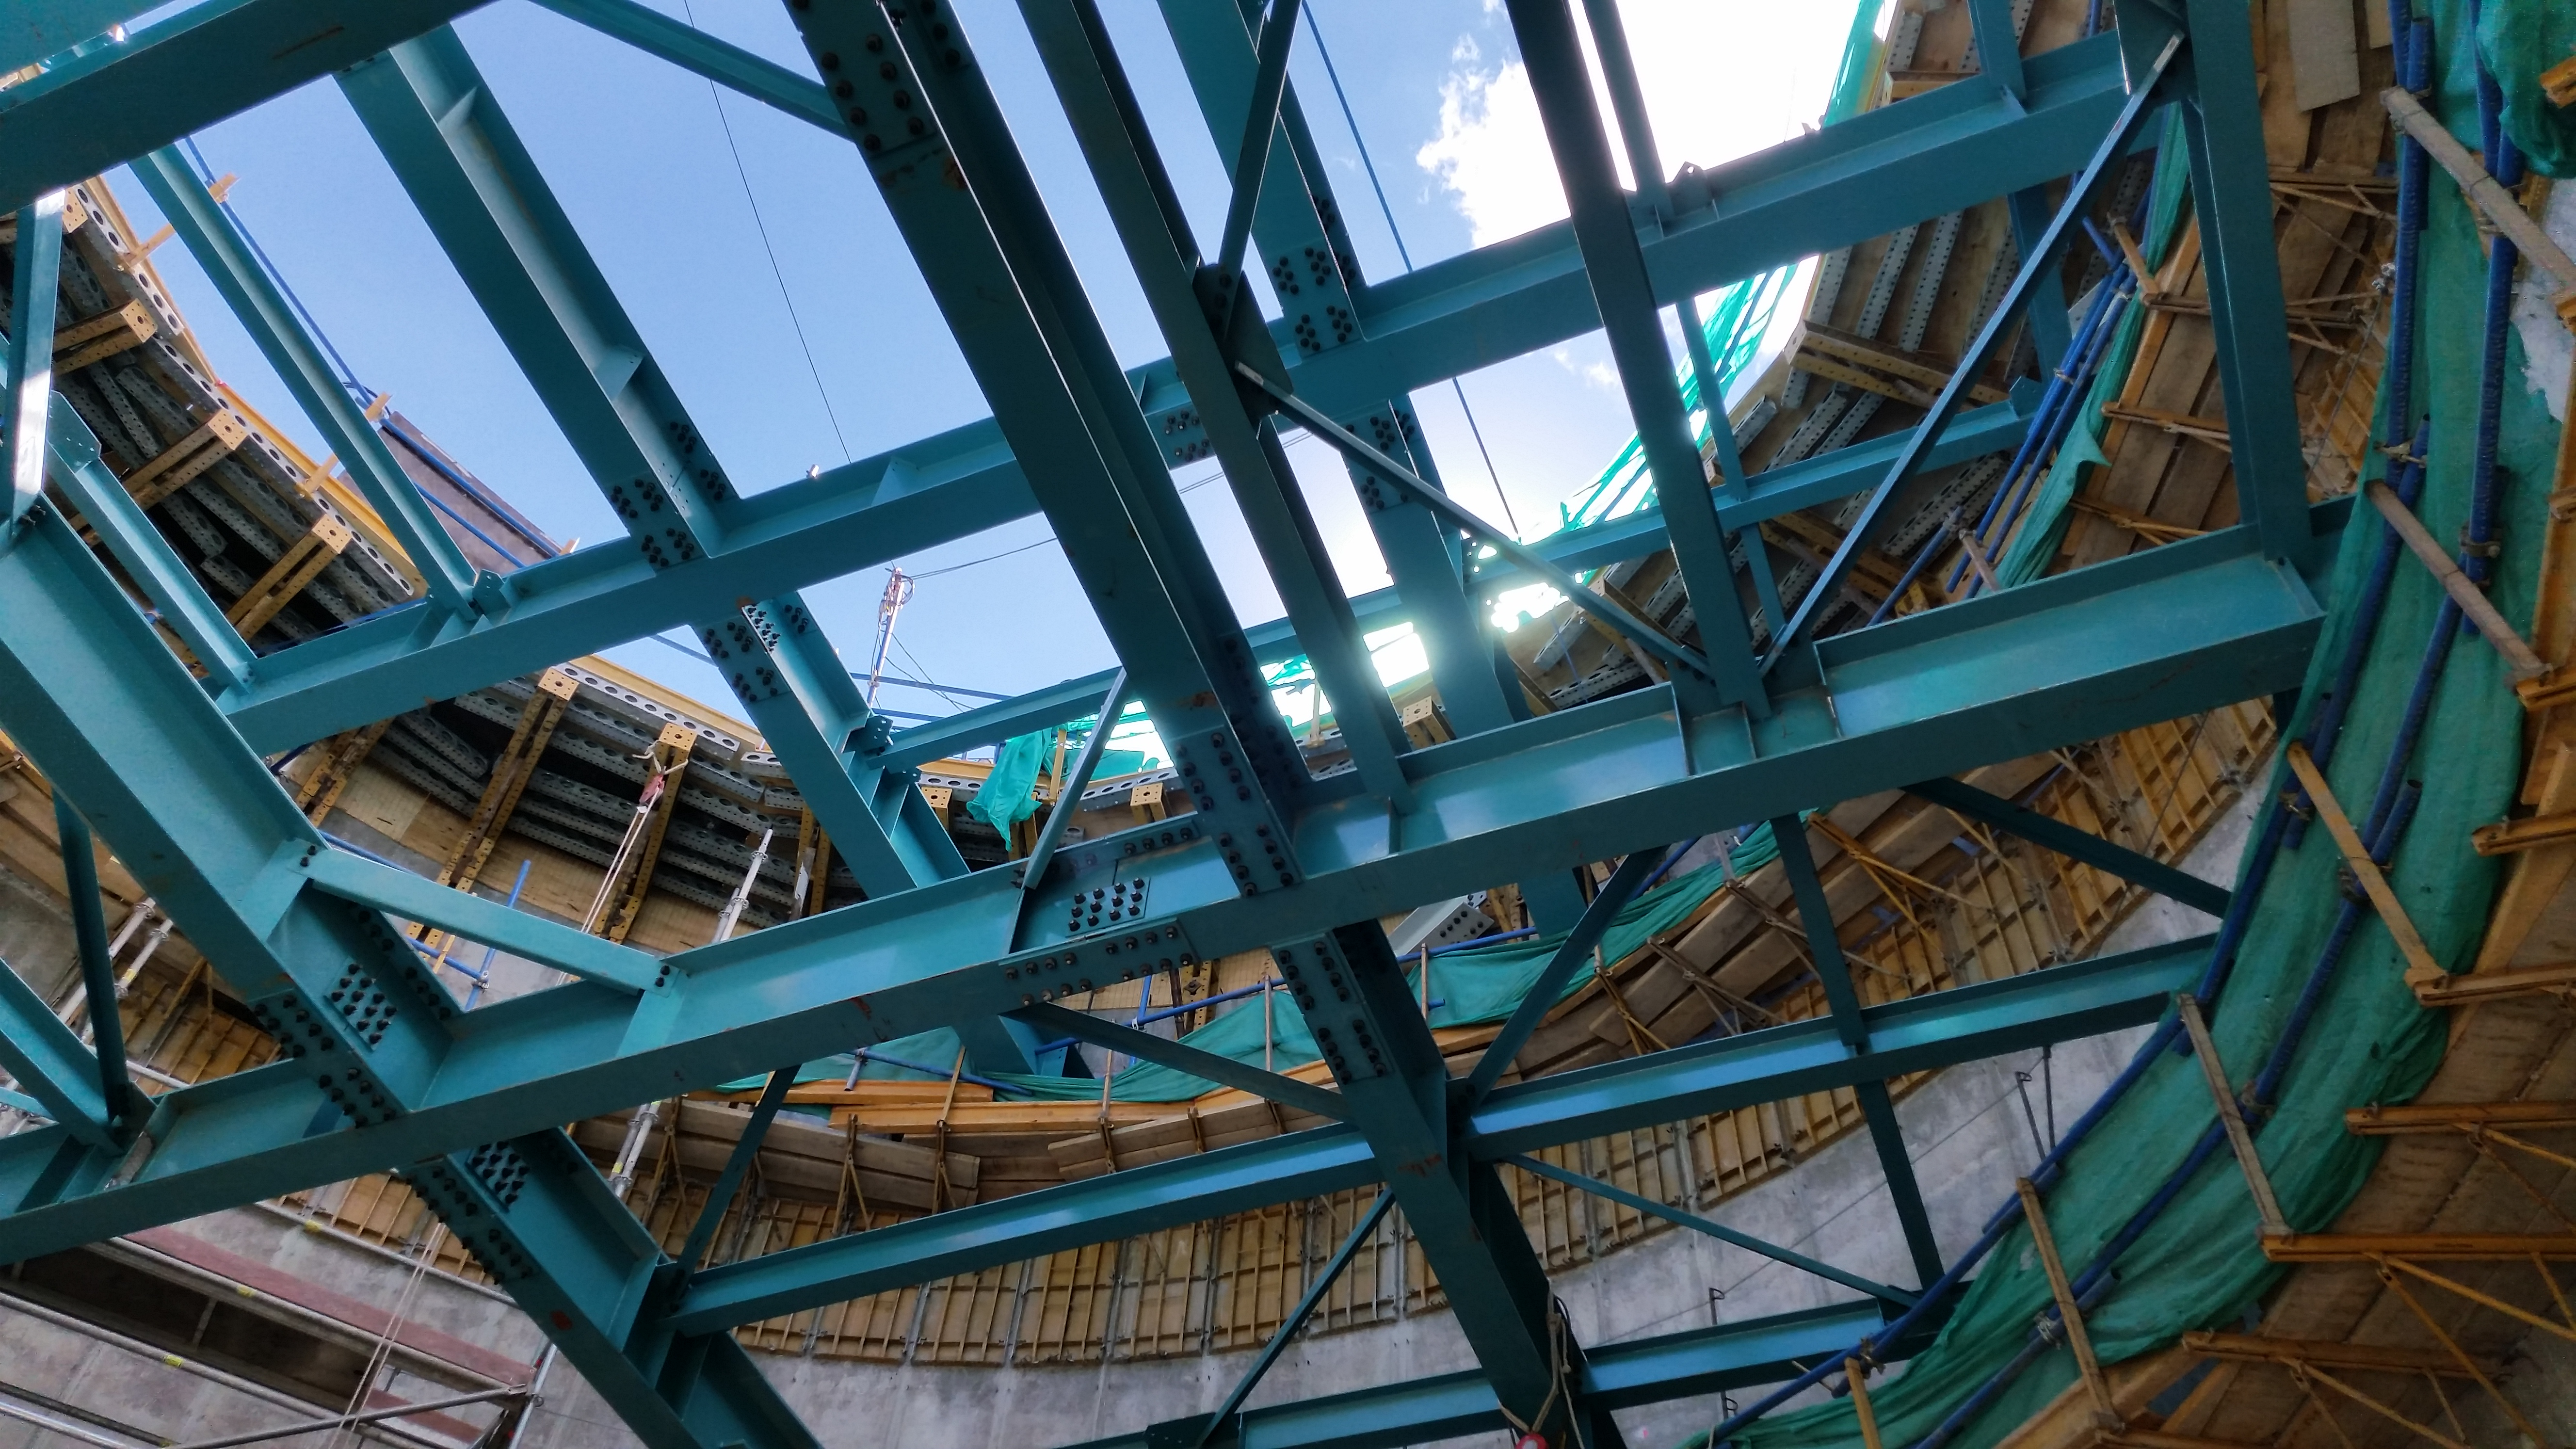

Interior view of the pier

Interior view of the pier with its two different levels.

Credit: Rubin Observatory/NSF/AURA